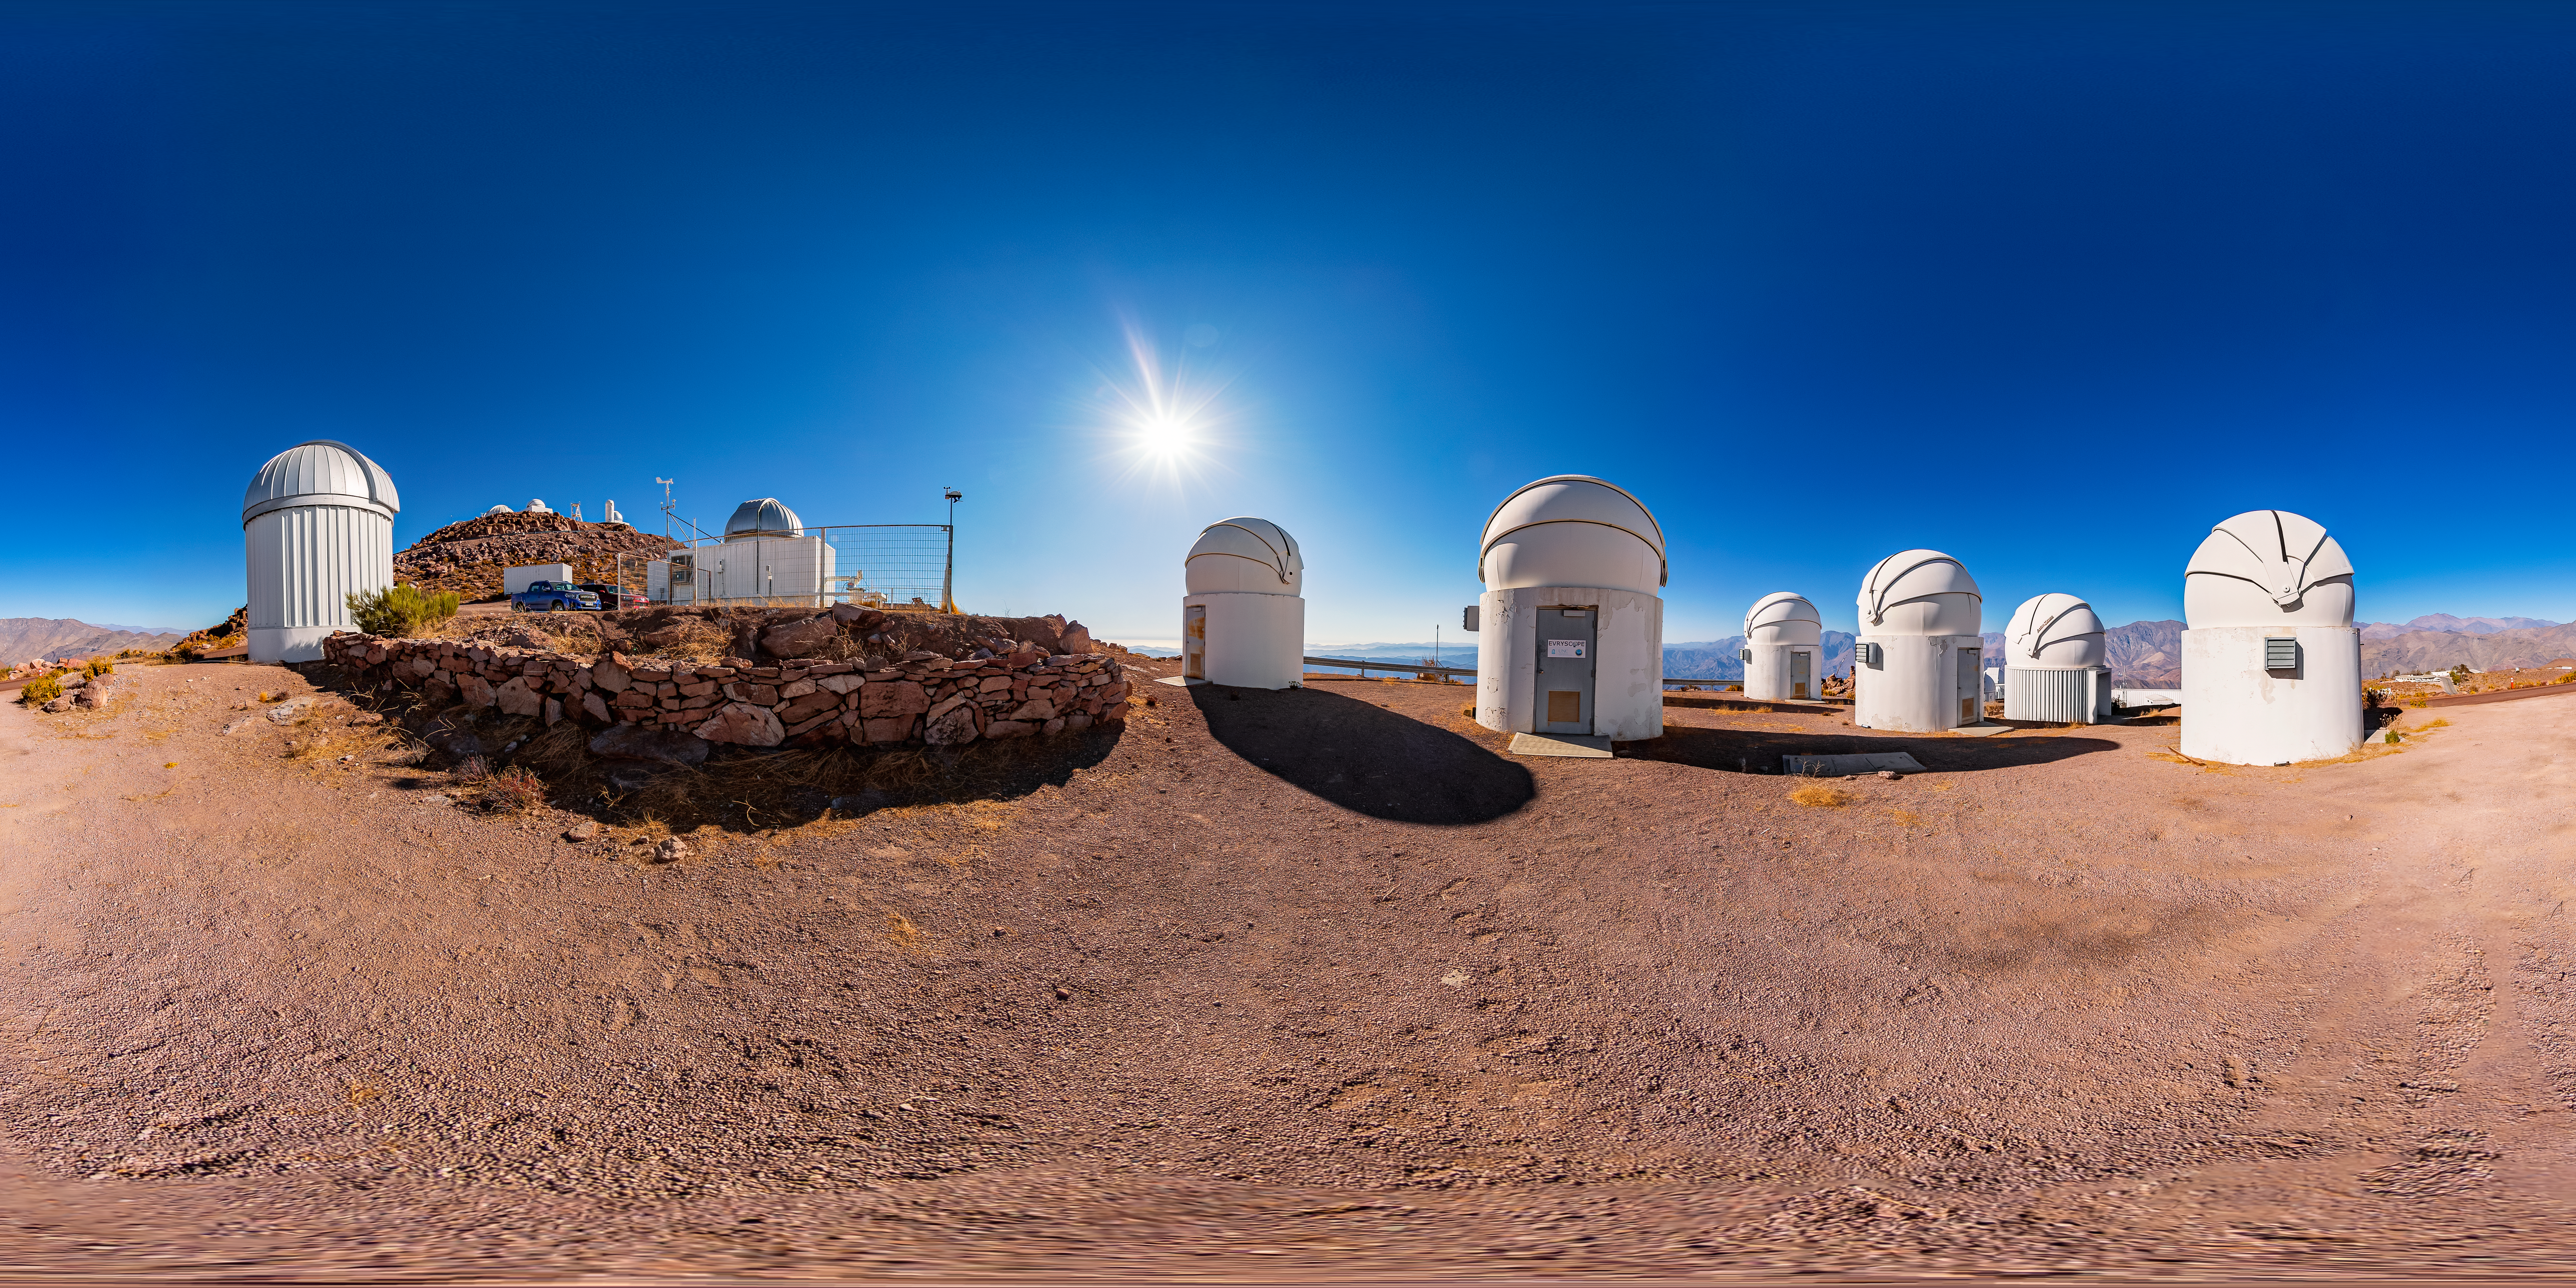

PROMPT 360 Panorama

A stitched 360 panorama of the Panchromatic Robotic Optical Monitoring and Polarimetry Telescopes (PROMPT) at Cerro Tololo Inter-American Observatory.

A fulldome version of this image can be viewed here.

Credit: CTIO/NOIRLab/NSF/AURA